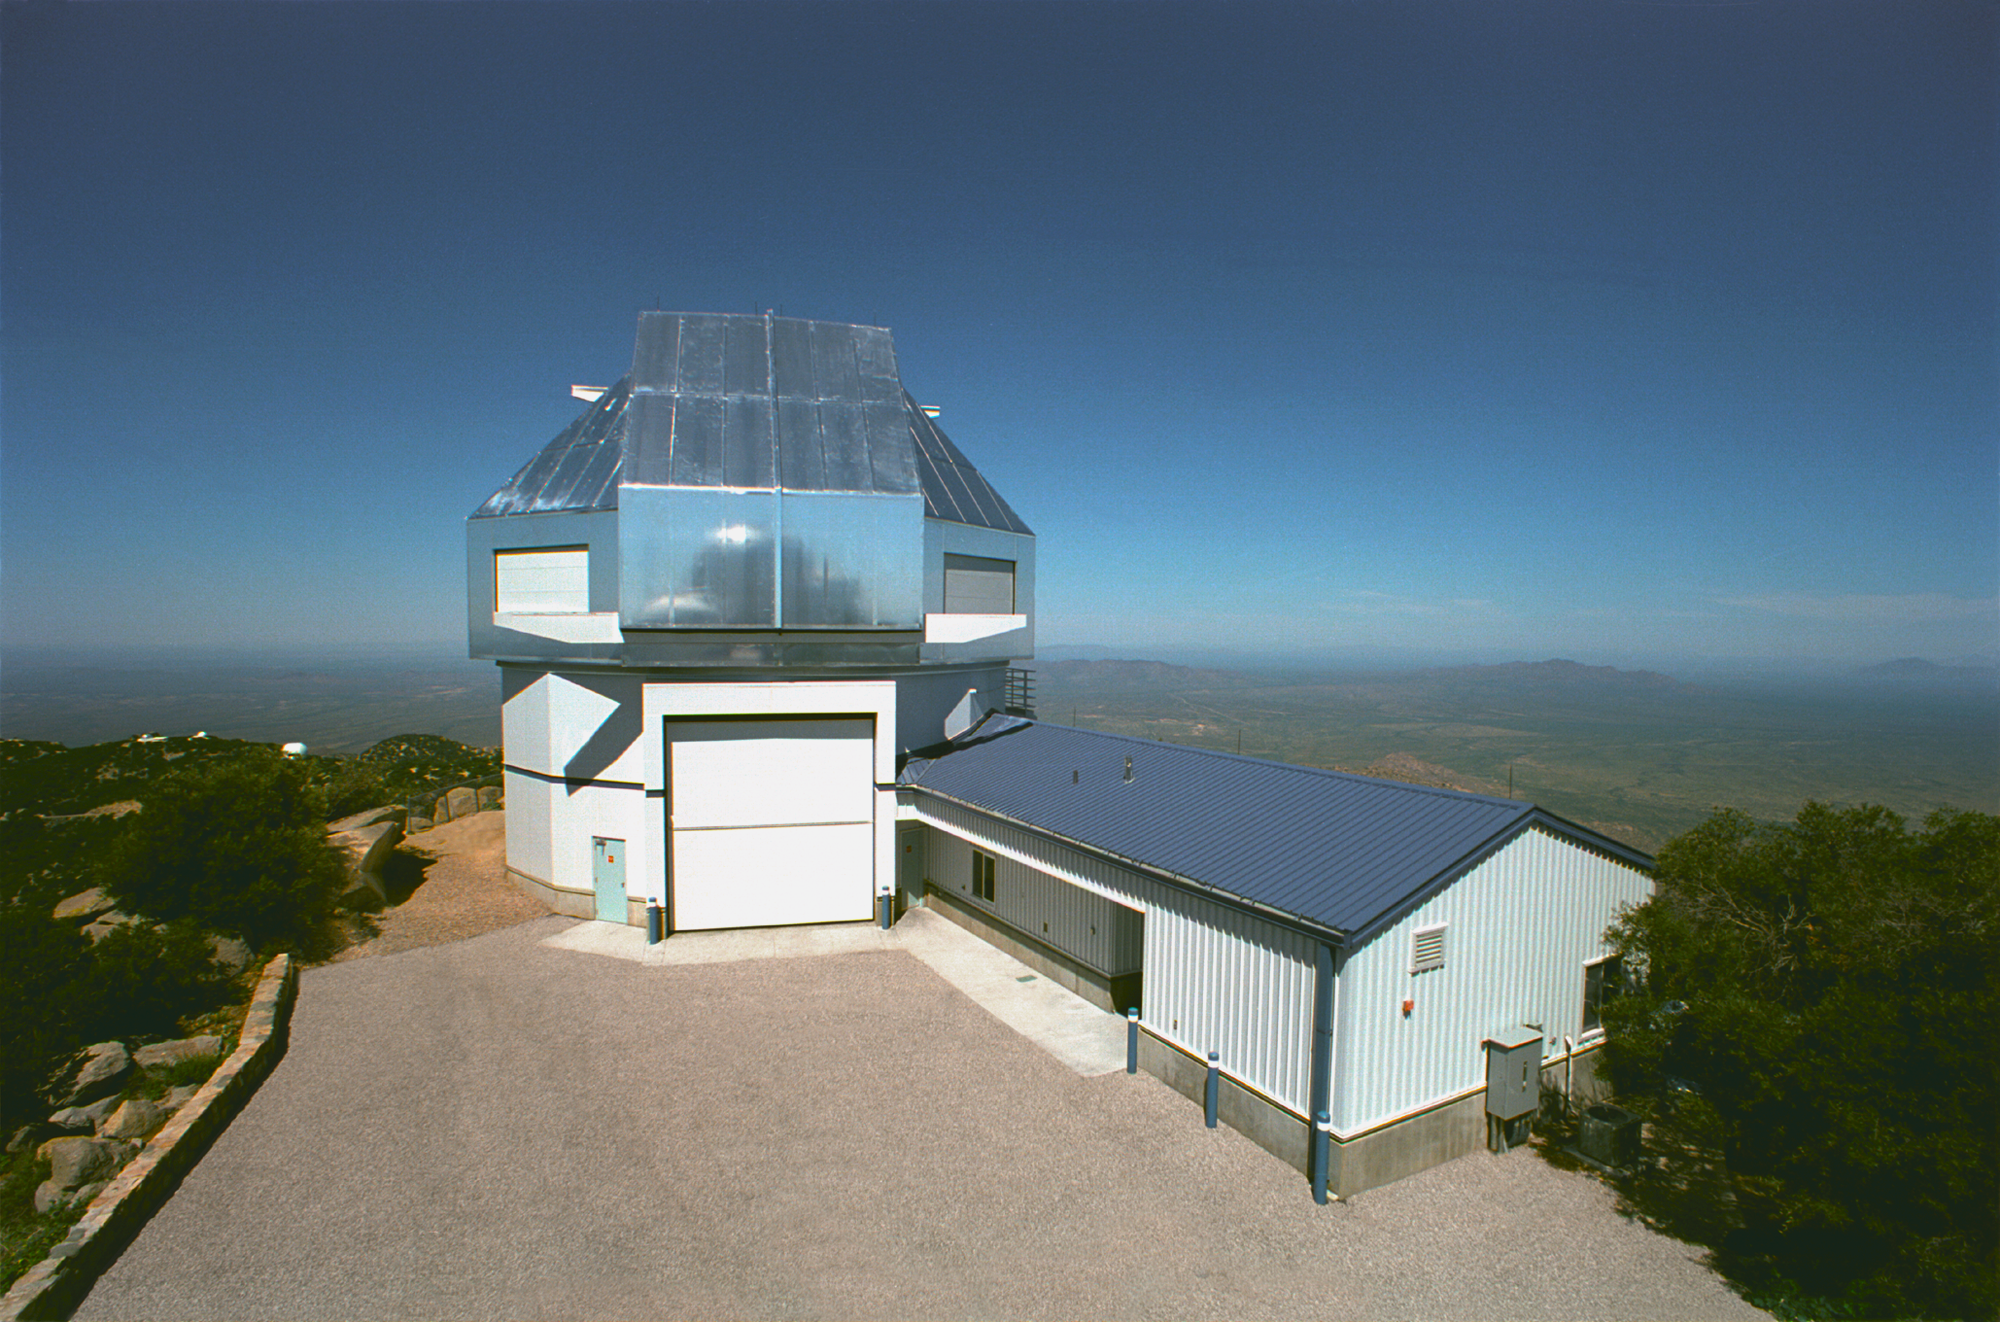

The WIYN 3.5-meter Telescope

The WIYN 3.5-meter Telescope at Kitt Peak National Observatory (KPNO).

Credit: KPNO/NOIRLab/NSF/AURA/P. Marenfeld